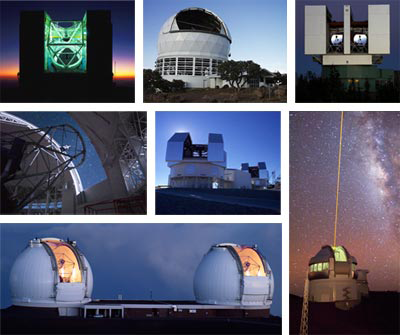

ALTAIR Seeks Community Inpu

Credit: NOIRLab